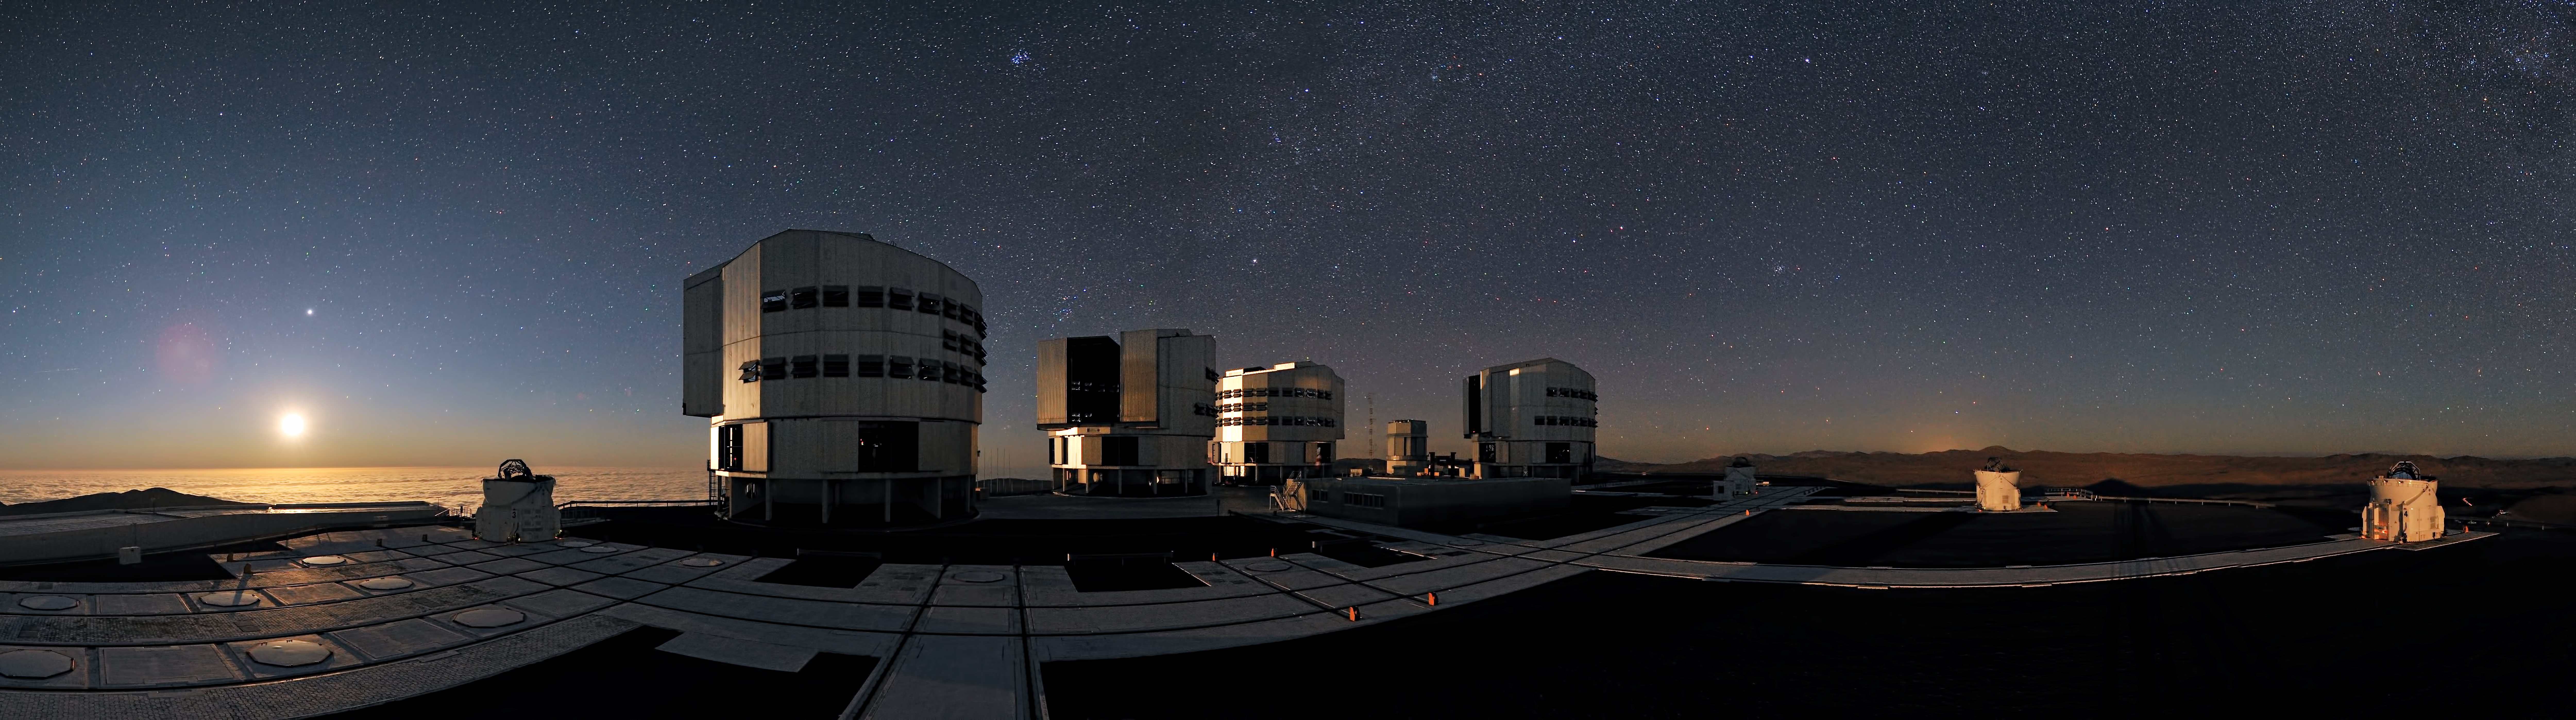

A slice of the sky

This spectacular approximately 230-degree panoramic photograph of ESO’s Very Large Telescope (VLT), taken by ESO Photo Ambassador Gerhard Hüdepohl, gives us an inspiring view of a slice of the sky, encompassing both our nearest celestial neighbour and star clusters hundreds of light-years away.

The VLT’s four large Unit Telescopes dominate the foreground. With gigantic mirrors 8.2 metres across, they allow us to peer into space and see things four billion times fainter than we can see with our eyes alone. Also visible are the round enclosures of the four 1.8-metre Auxiliary Telescopes, one to the left of the Unit Telescopes and three to the right. This observatory has an excellent location, on Cerro Paranal in the Chilean Atacama Desert. It is so high, at 2600 metres altitude, that what looks like the rippling ocean to the west, on the left of the image, is in fact the cloud layer below the mountaintop. The Pacific Ocean is indeed in this direction, but lies below the clouds.

The slice of sky visible in the photograph contains a wealth of astronomical objects, including several that are well known. The bright orb above the blanket of cloud is actually the Moon, which is illuminating the telescopes, and also the sky. Soon it will dip below the horizon and a deeper darkness will cover the mountain.

Just above the Moon is what appears to be a bright star, but is in fact the planet Jupiter. A large gas giant, it is one of the brightest celestial objects in the night sky. The tightly grouped collection of stars near the top middle of the photograph is a cluster called the Pleiades, often known as the Seven Sisters. Above the Unit Telescope second from the left is the bright star Capella, while the stars Pollux and Castor, which represent the heads of Gemini (The Twins), can be seen above and slightly to the right of the right-most Unit Telescope. Above the shadowed Auxiliary Telescope to the right is the open cluster Praesepe, also known as the Beehive Cluster, or Messier 44. Above it, near the top of the image, is the bright star Procyon.

Credit: ESO/G.Hüdepohl (atacamaphoto.com)